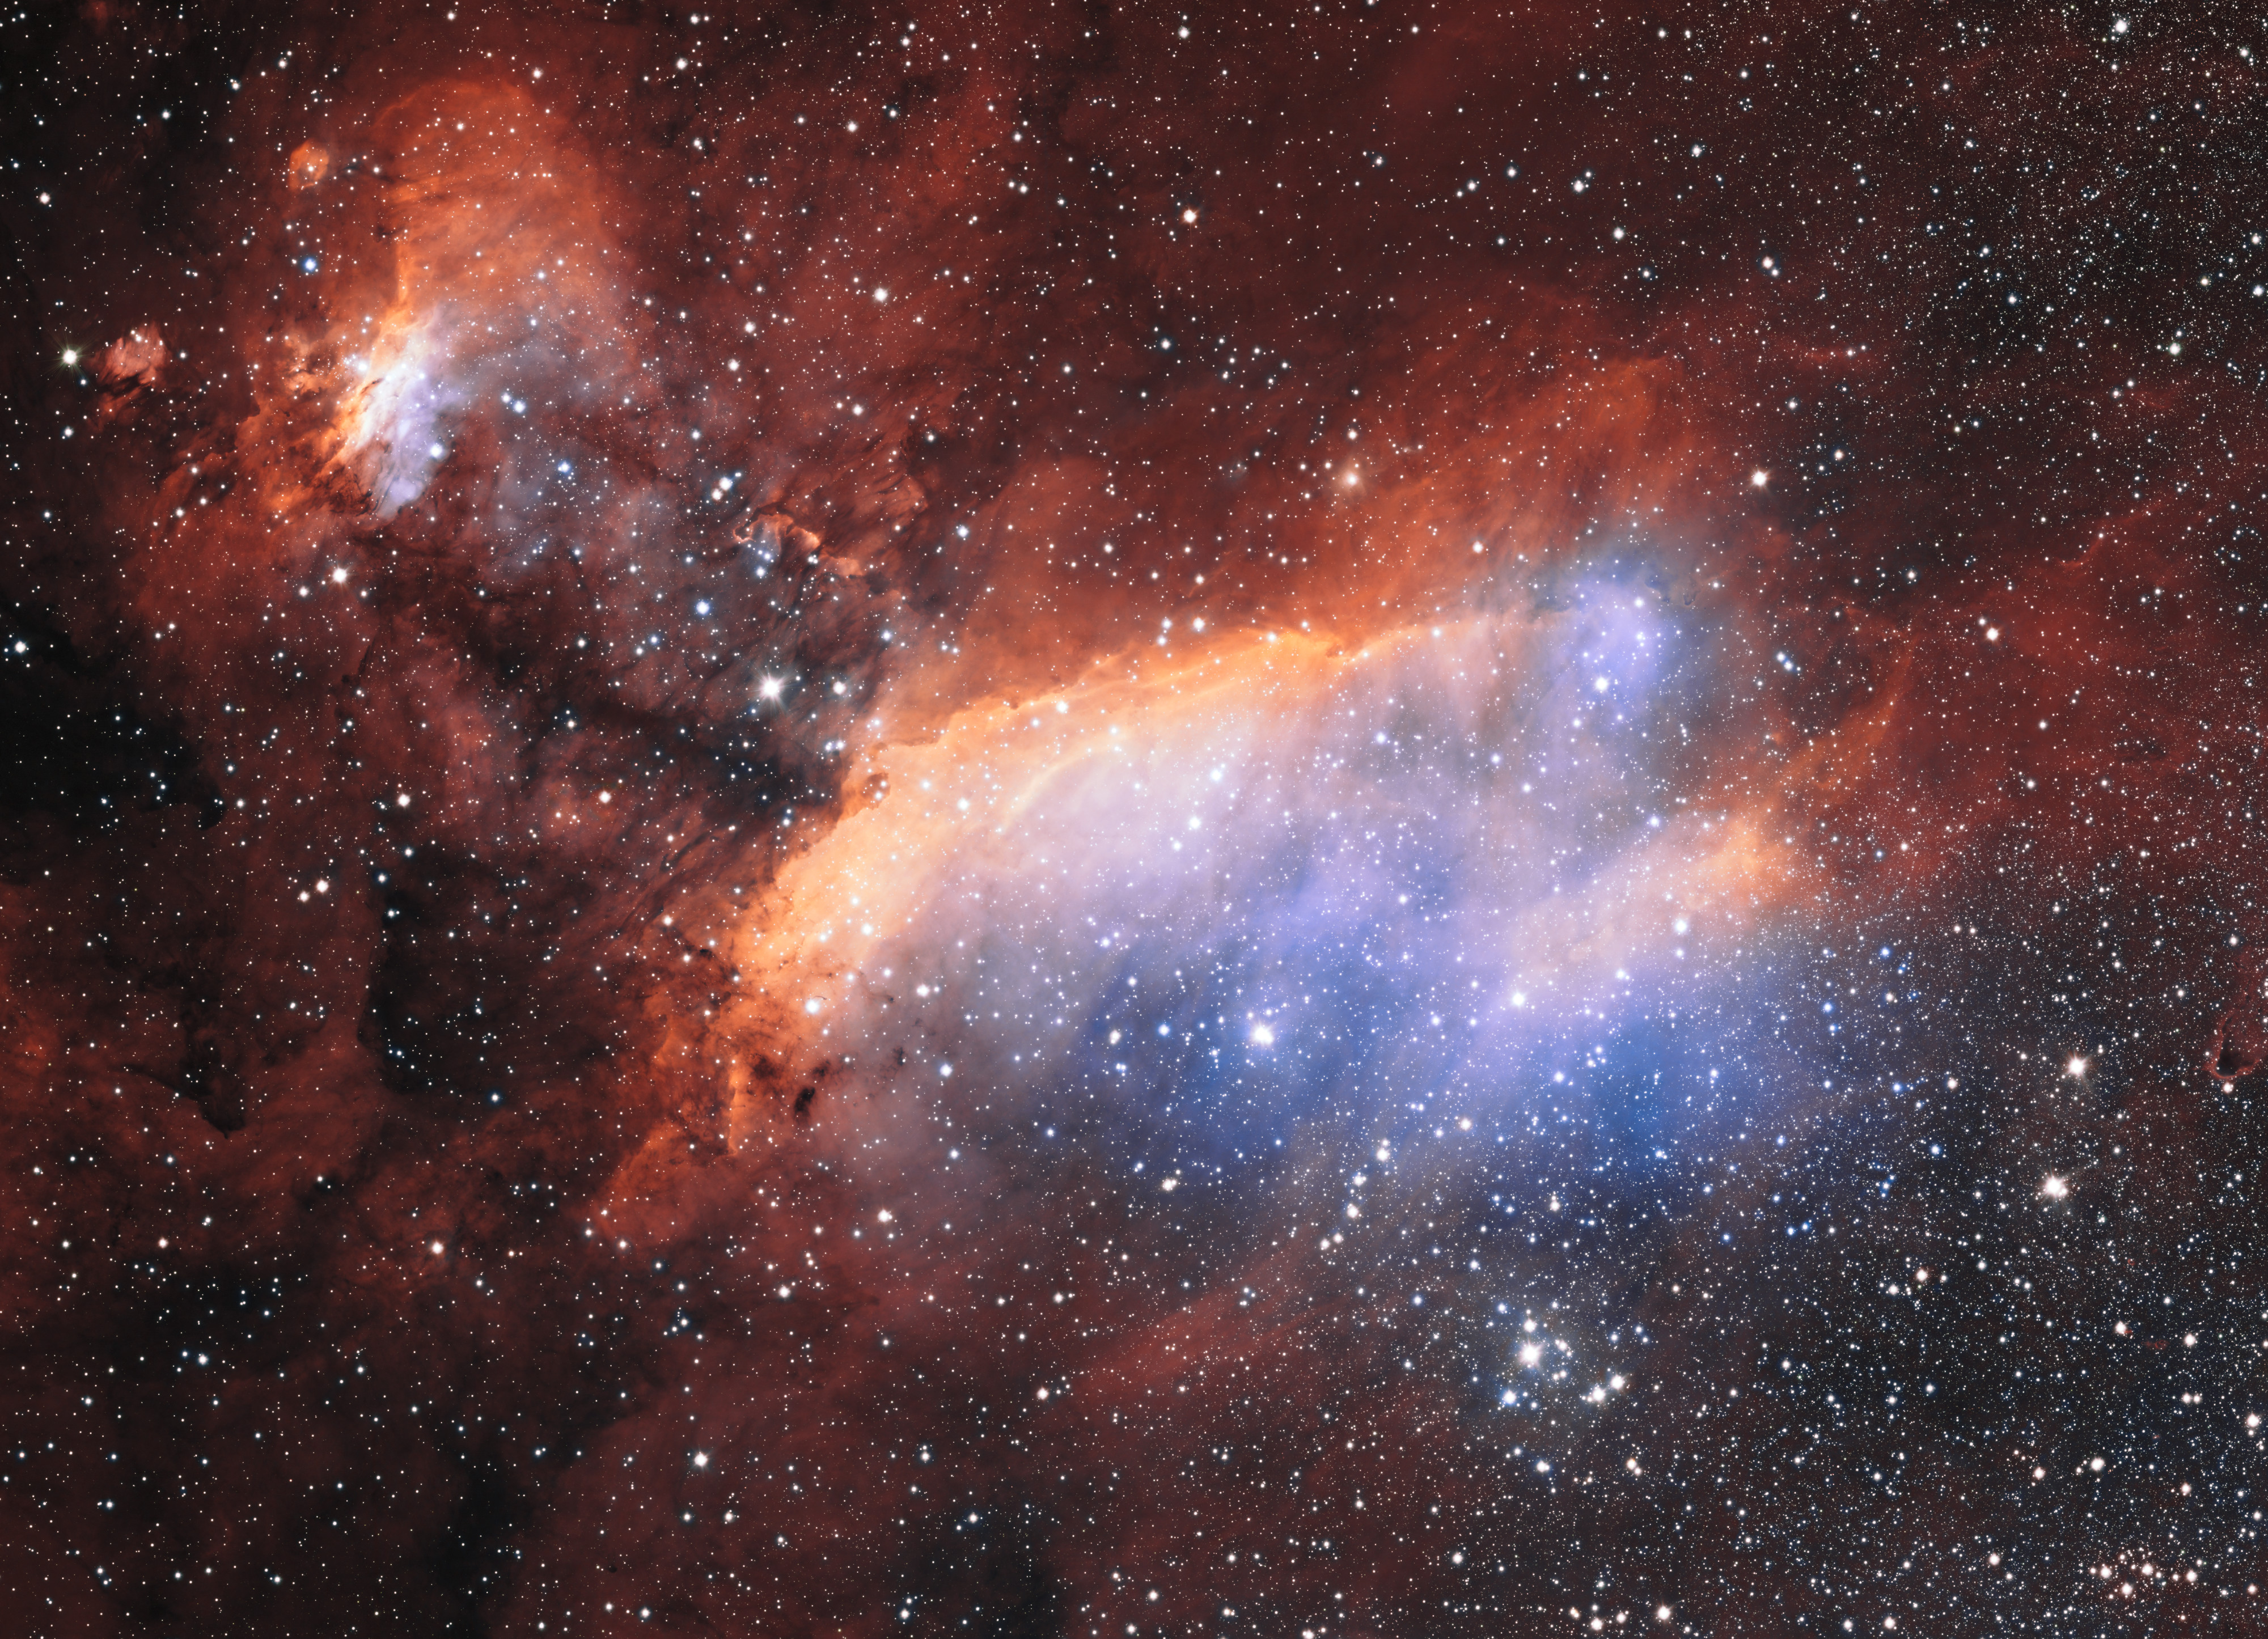

Detailed view of the Prawn Nebula from ESO's VST

The glowing jumble of gas clouds visible in new image make up a huge stellar nursery nicknamed the Prawn Nebula. Taken using the VLT Survey Telescope at ESO’s Paranal Observatory in Chile, this may well be the sharpest picture ever taken of this object. It shows clumps of hot new-born stars nestled in among the clouds that make up the nebula.

This image also contains information from images of this object taken by Martin Pugh.

Credit: ESO. Acknowledgement: Martin Pugh